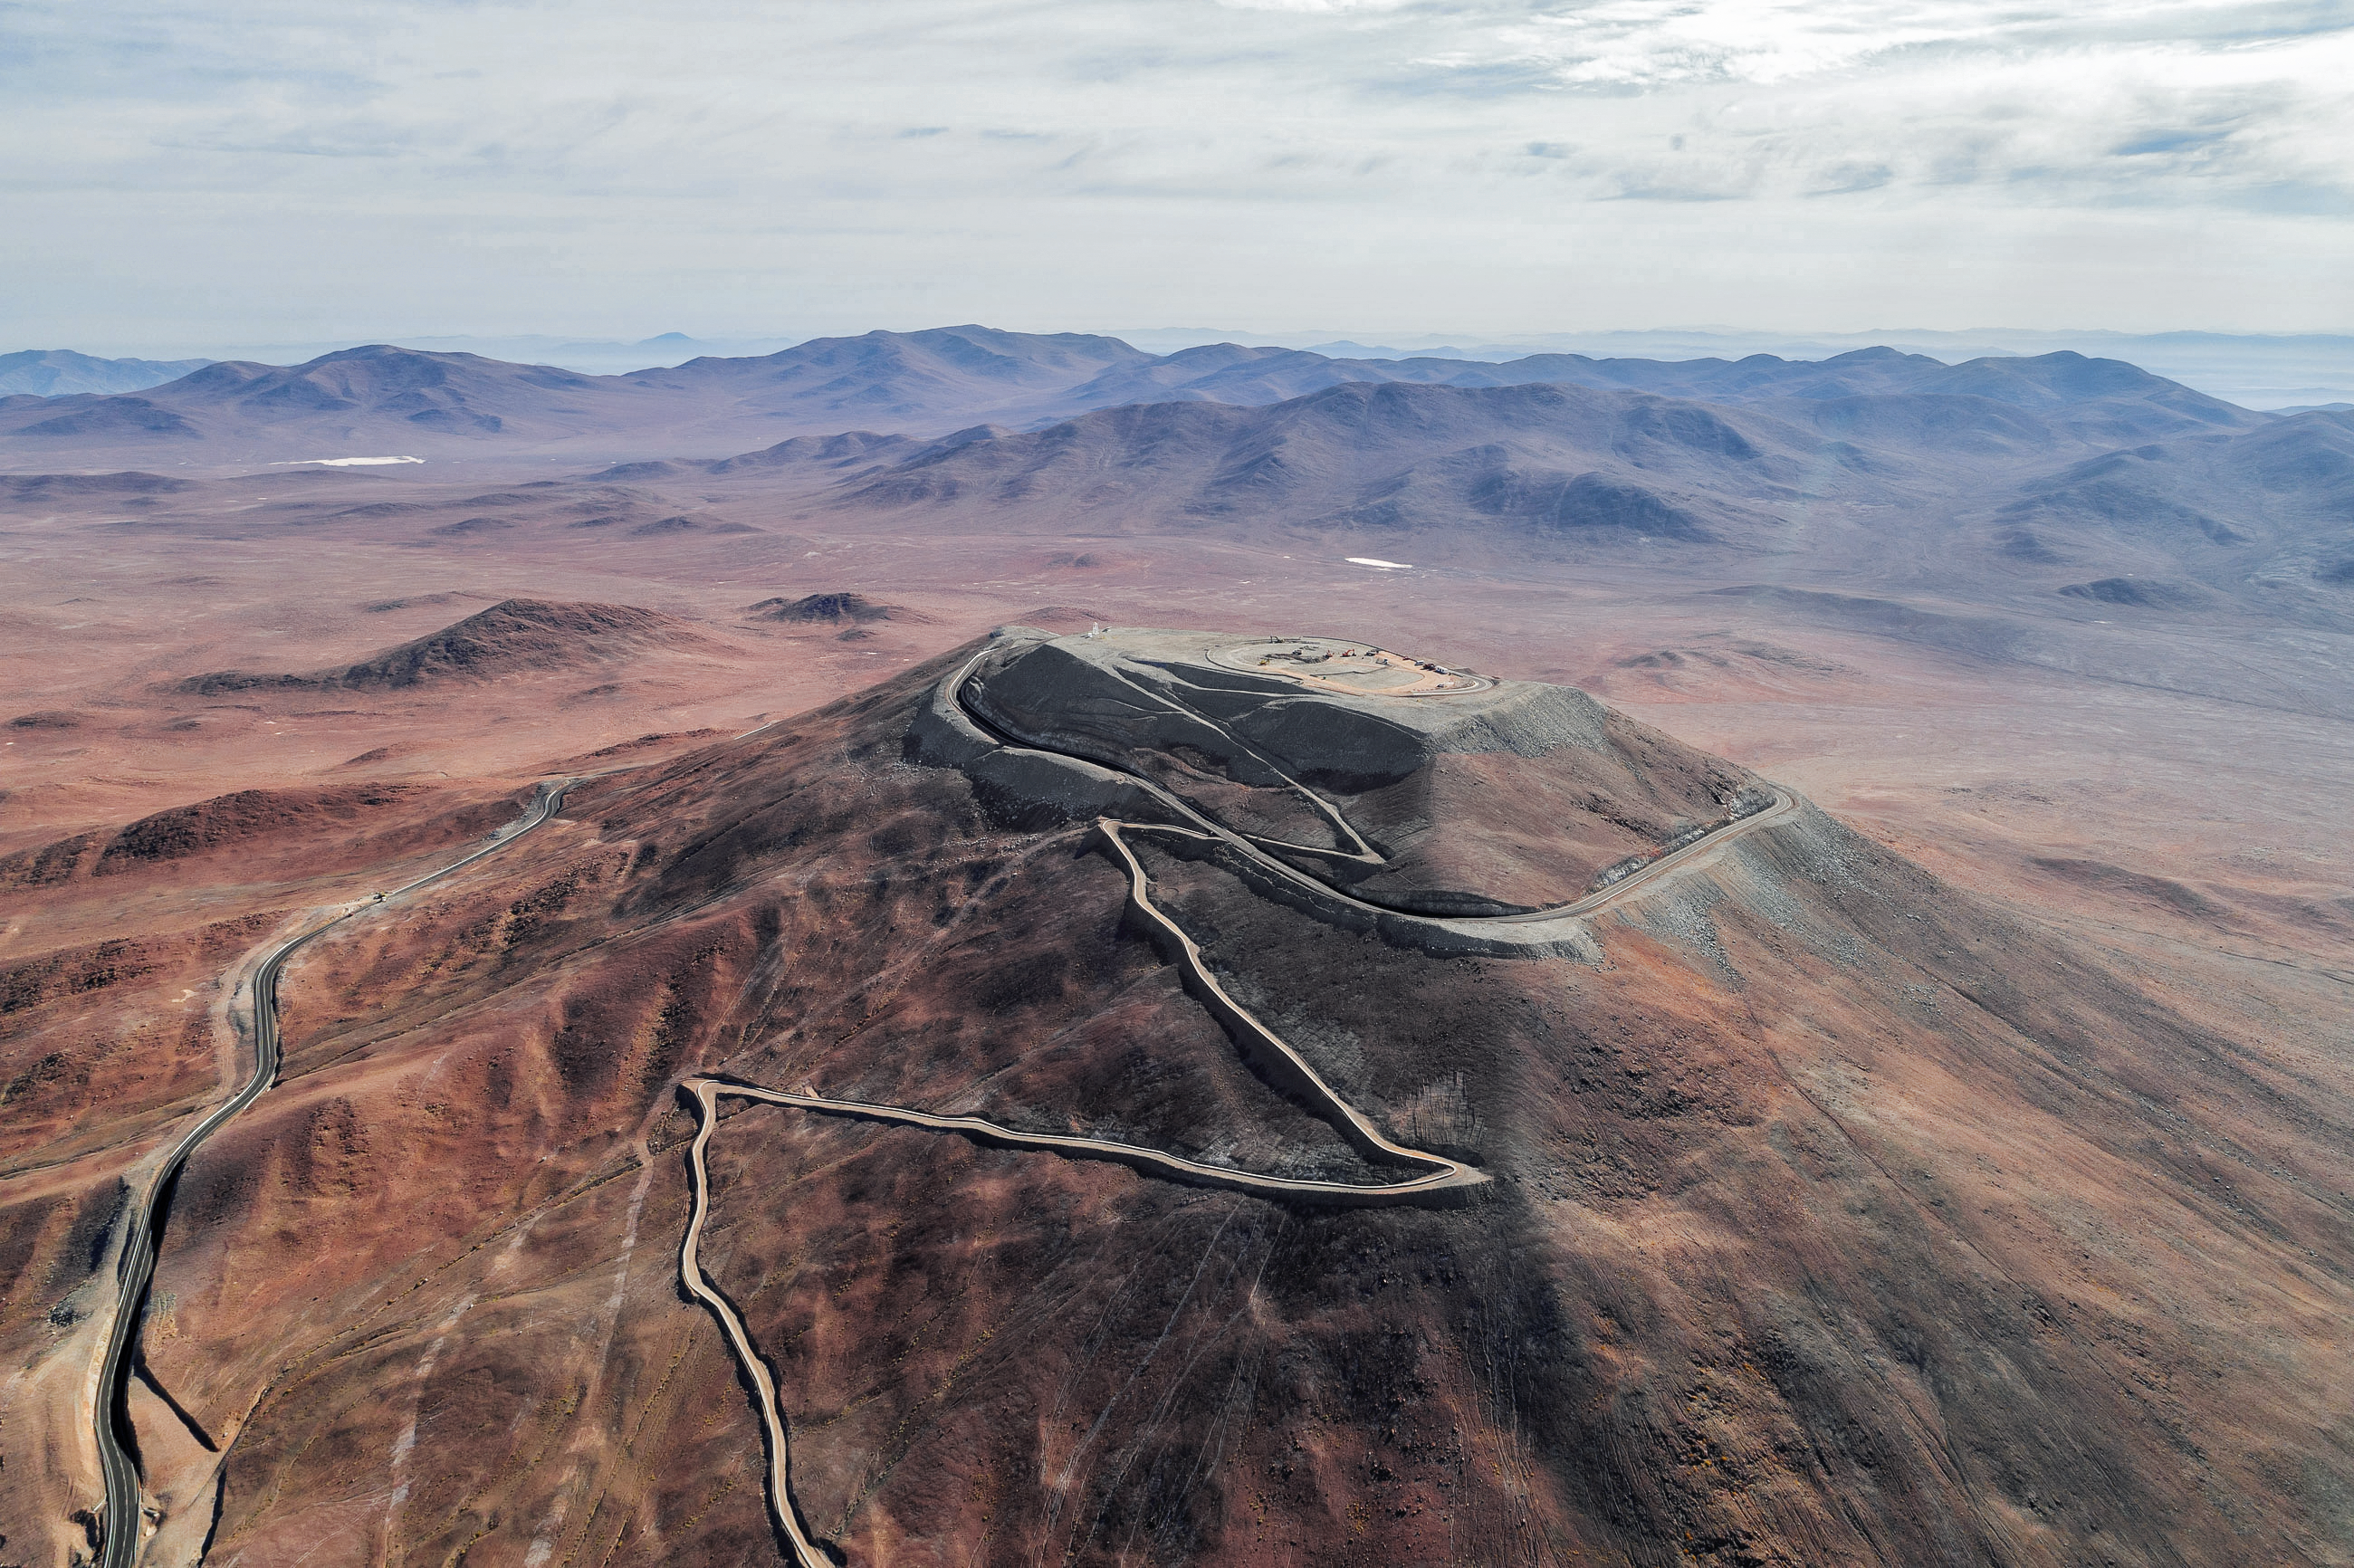

A peaceful location for a thrilling telescope

Construction site of the Extremely Large Telescope.

Credit: ESO/G. Hüdepohl